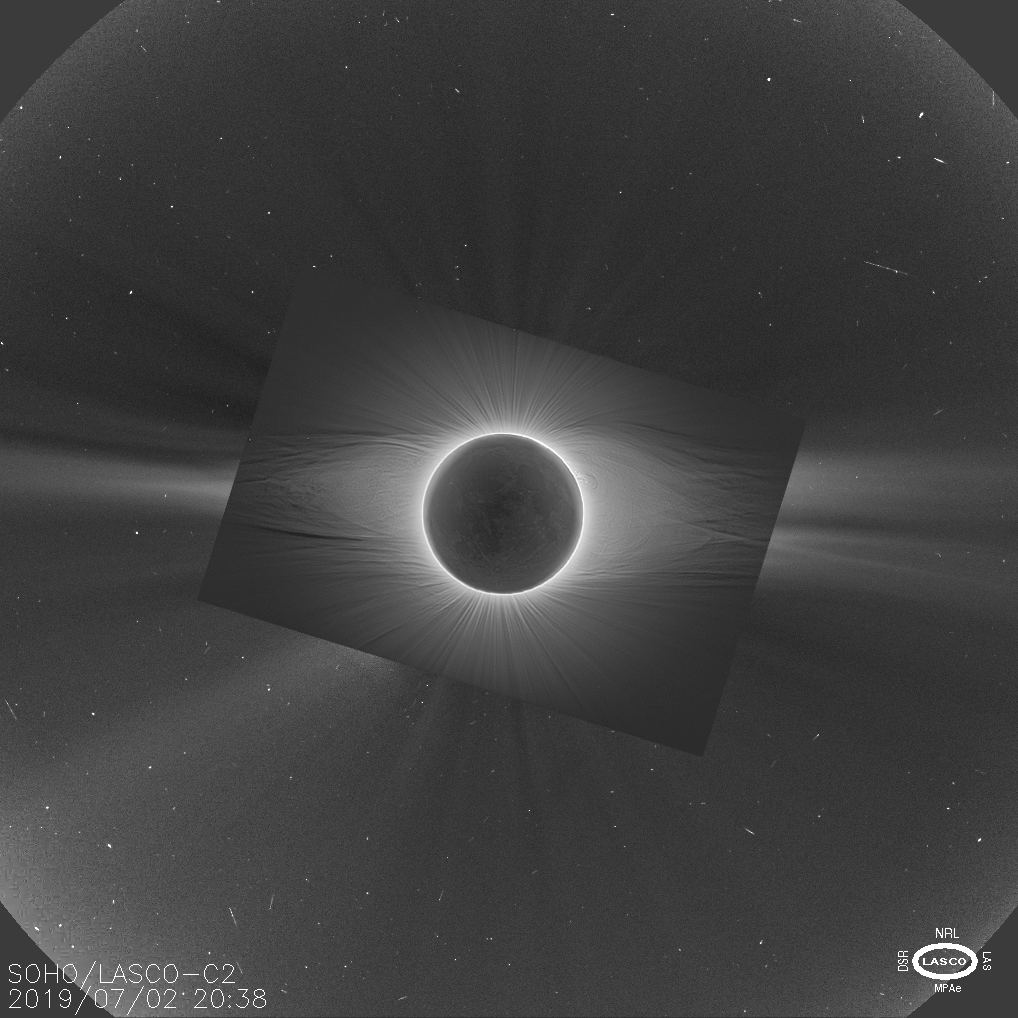

Combined Corona

This image combines two different sources to create a fairly complete view of the Sun's corona rarely available to researchers, taken during the total solar eclipse visible from Chile on 2 July 2019. The outer blue portion of the image was taken by the LASCO instrument on the SOHO spacecraft during the eclipse. SOHO can observe the solar atmosphere all of the time by using an occulting disc to cover the Sun, in effect creating artificial eclipses from the spacecraft's point of view. However, this occulting disc has to be larger than the Sun in order to ensure it remains covered at all times, leaving an empty doughnut hole in the middle of all SOHO's images of the corona.

The centre of that doughnut hole can only be filled in during a total solar eclipse. Because the Moon covers the Sun much more precisely than SOHO does it reveals the inner corona SOHO cannot observe. In this case, the image was taken from ESO's La Silla Observatory, and the intricate but normally invisible inner corona is visible in exquisite detail. Combining it with a SOHO image taken at the same time gives the rare opportunity to view both the inner and outer corona together — providing a unique window into our active star.

Credit: ESO/P. Horálek/SOHO (ESA & NASA)